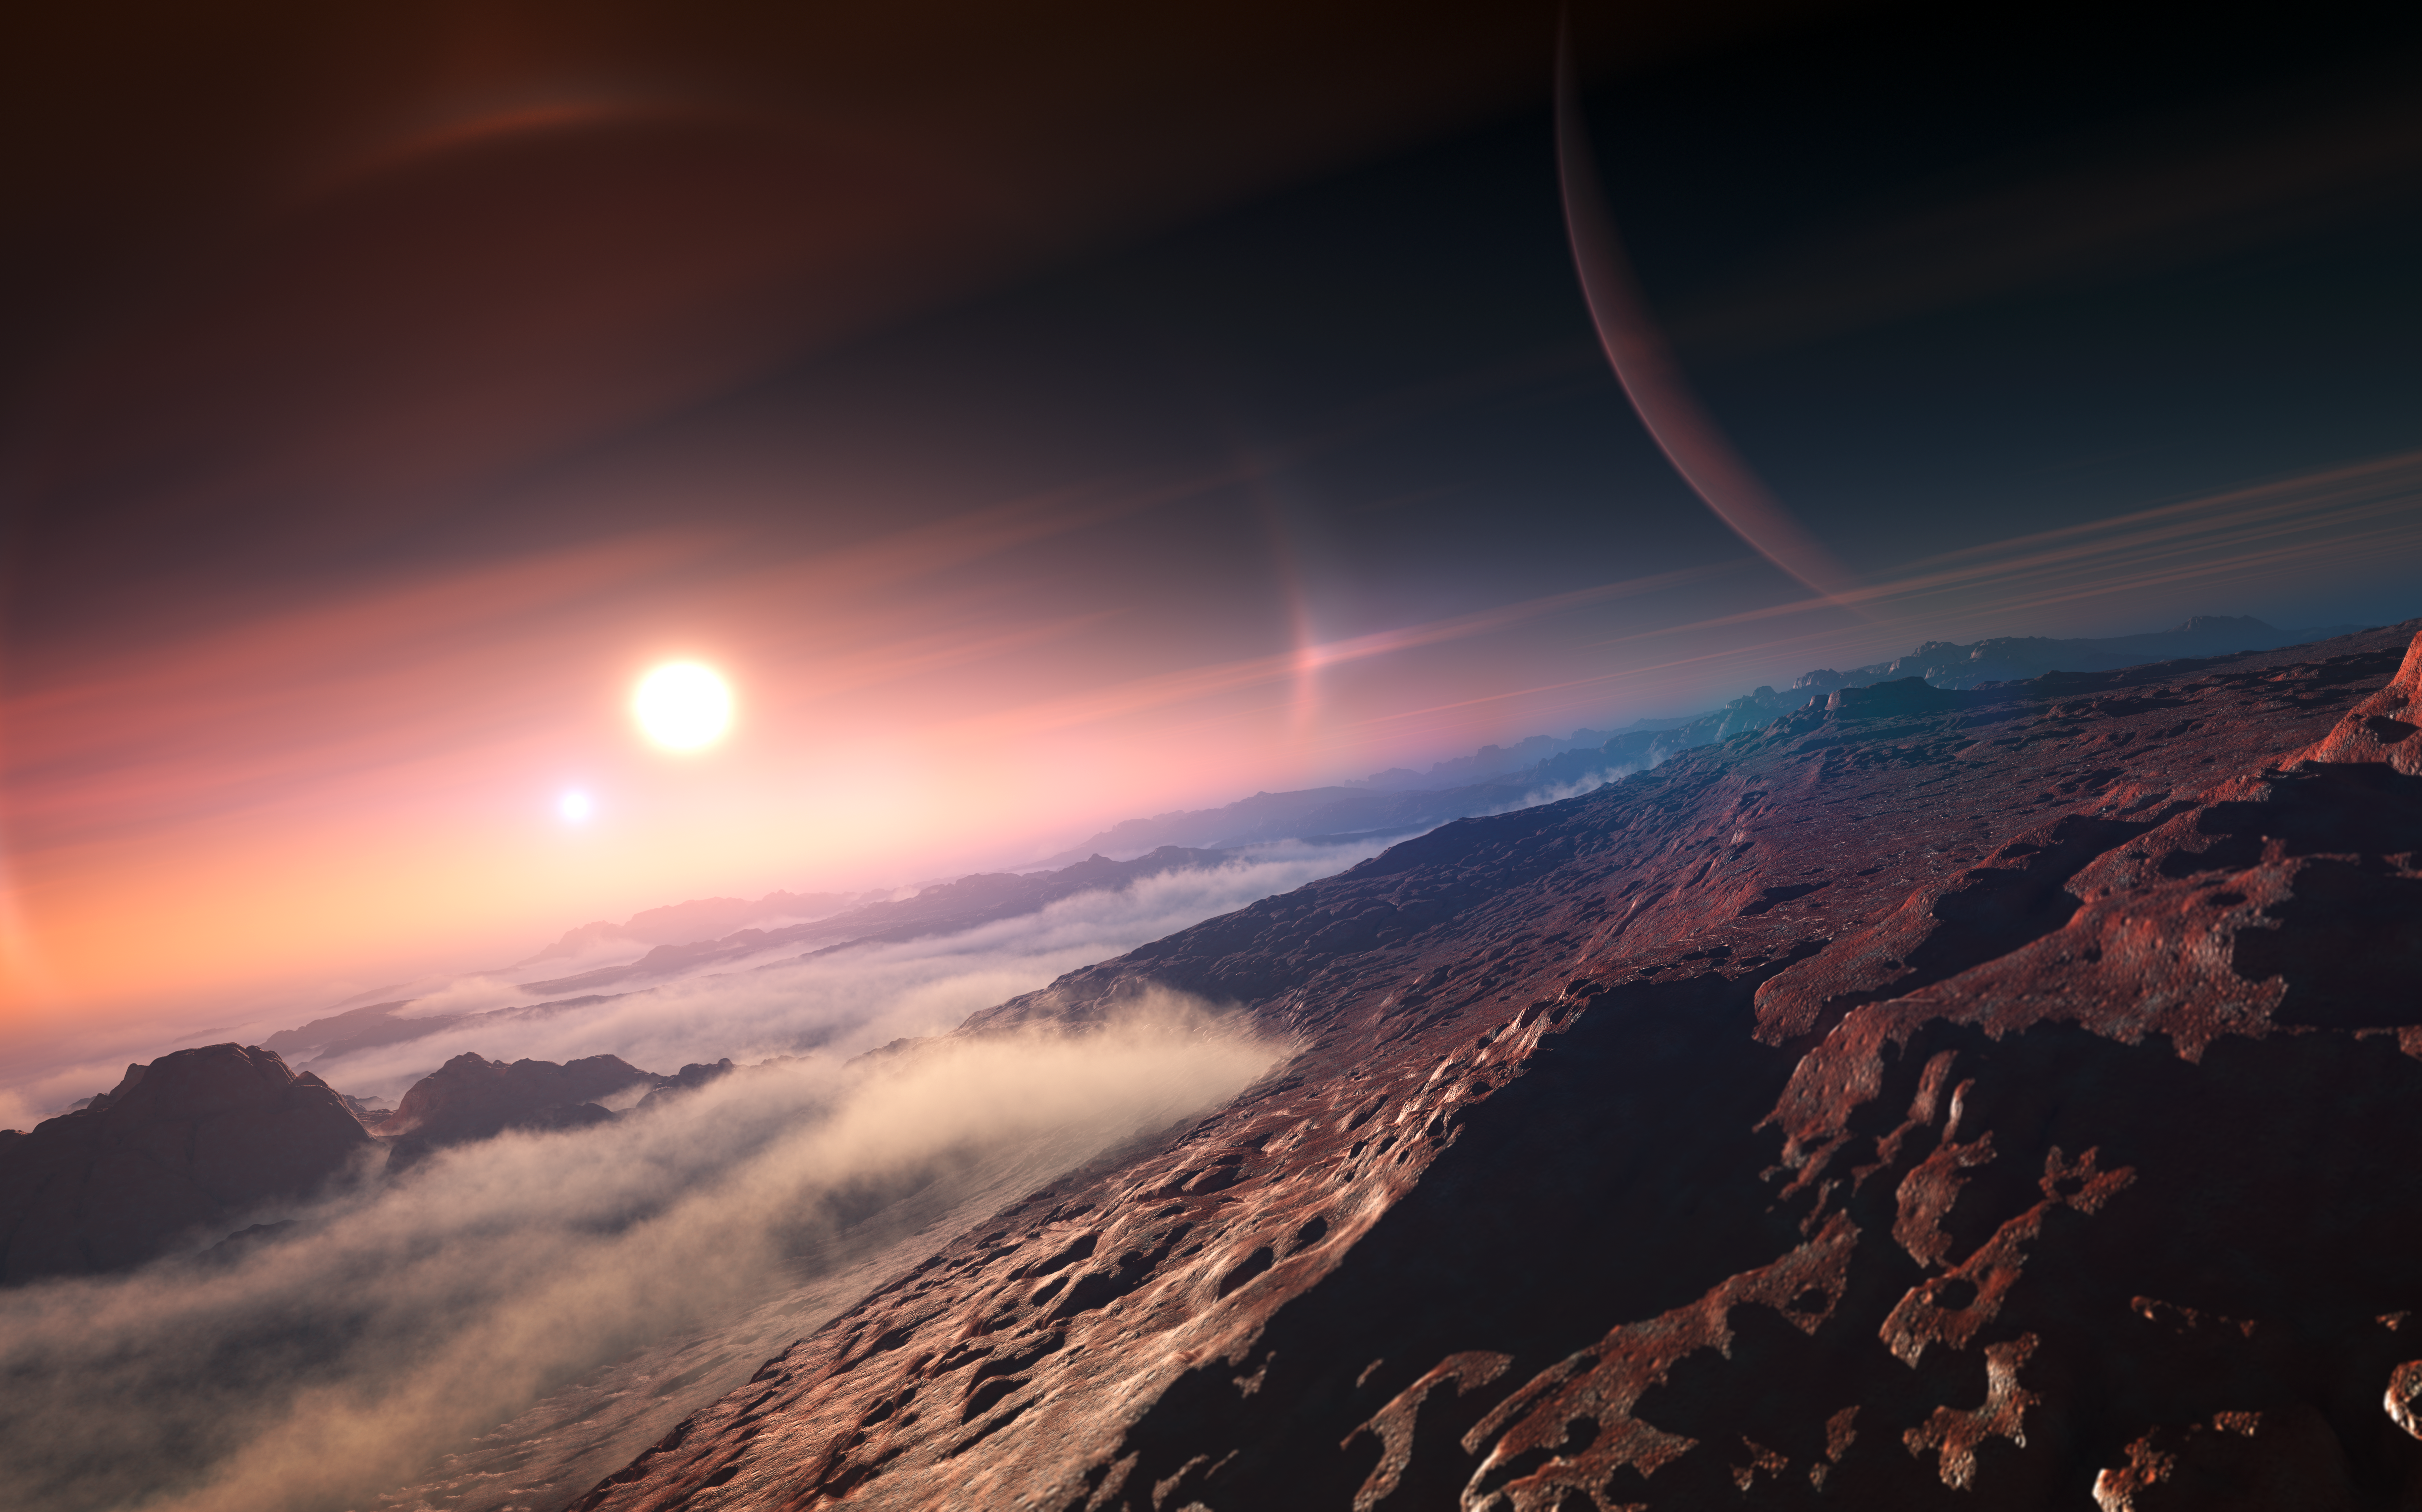

An exoplanet seen from its moon (artist's impression)

The diversity of exoplanets is large — more than 800 planets outside the Solar System have been found to date, with thousands more waiting to be confirmed. Detection methods in this field are steadily and quickly increasing — meaning that many more exoplanets will undoubtedly be discovered in the months and years to come.

As an international scientific organisation, the IAU dissociates itself entirely from the commercial practice of selling names of planets, stars or or even "real estate" on other planets or moons. These practices will not be recognised by the IAU and their alternative naming schemes cannot be adopted.

Credit: IAU/L. Calçada